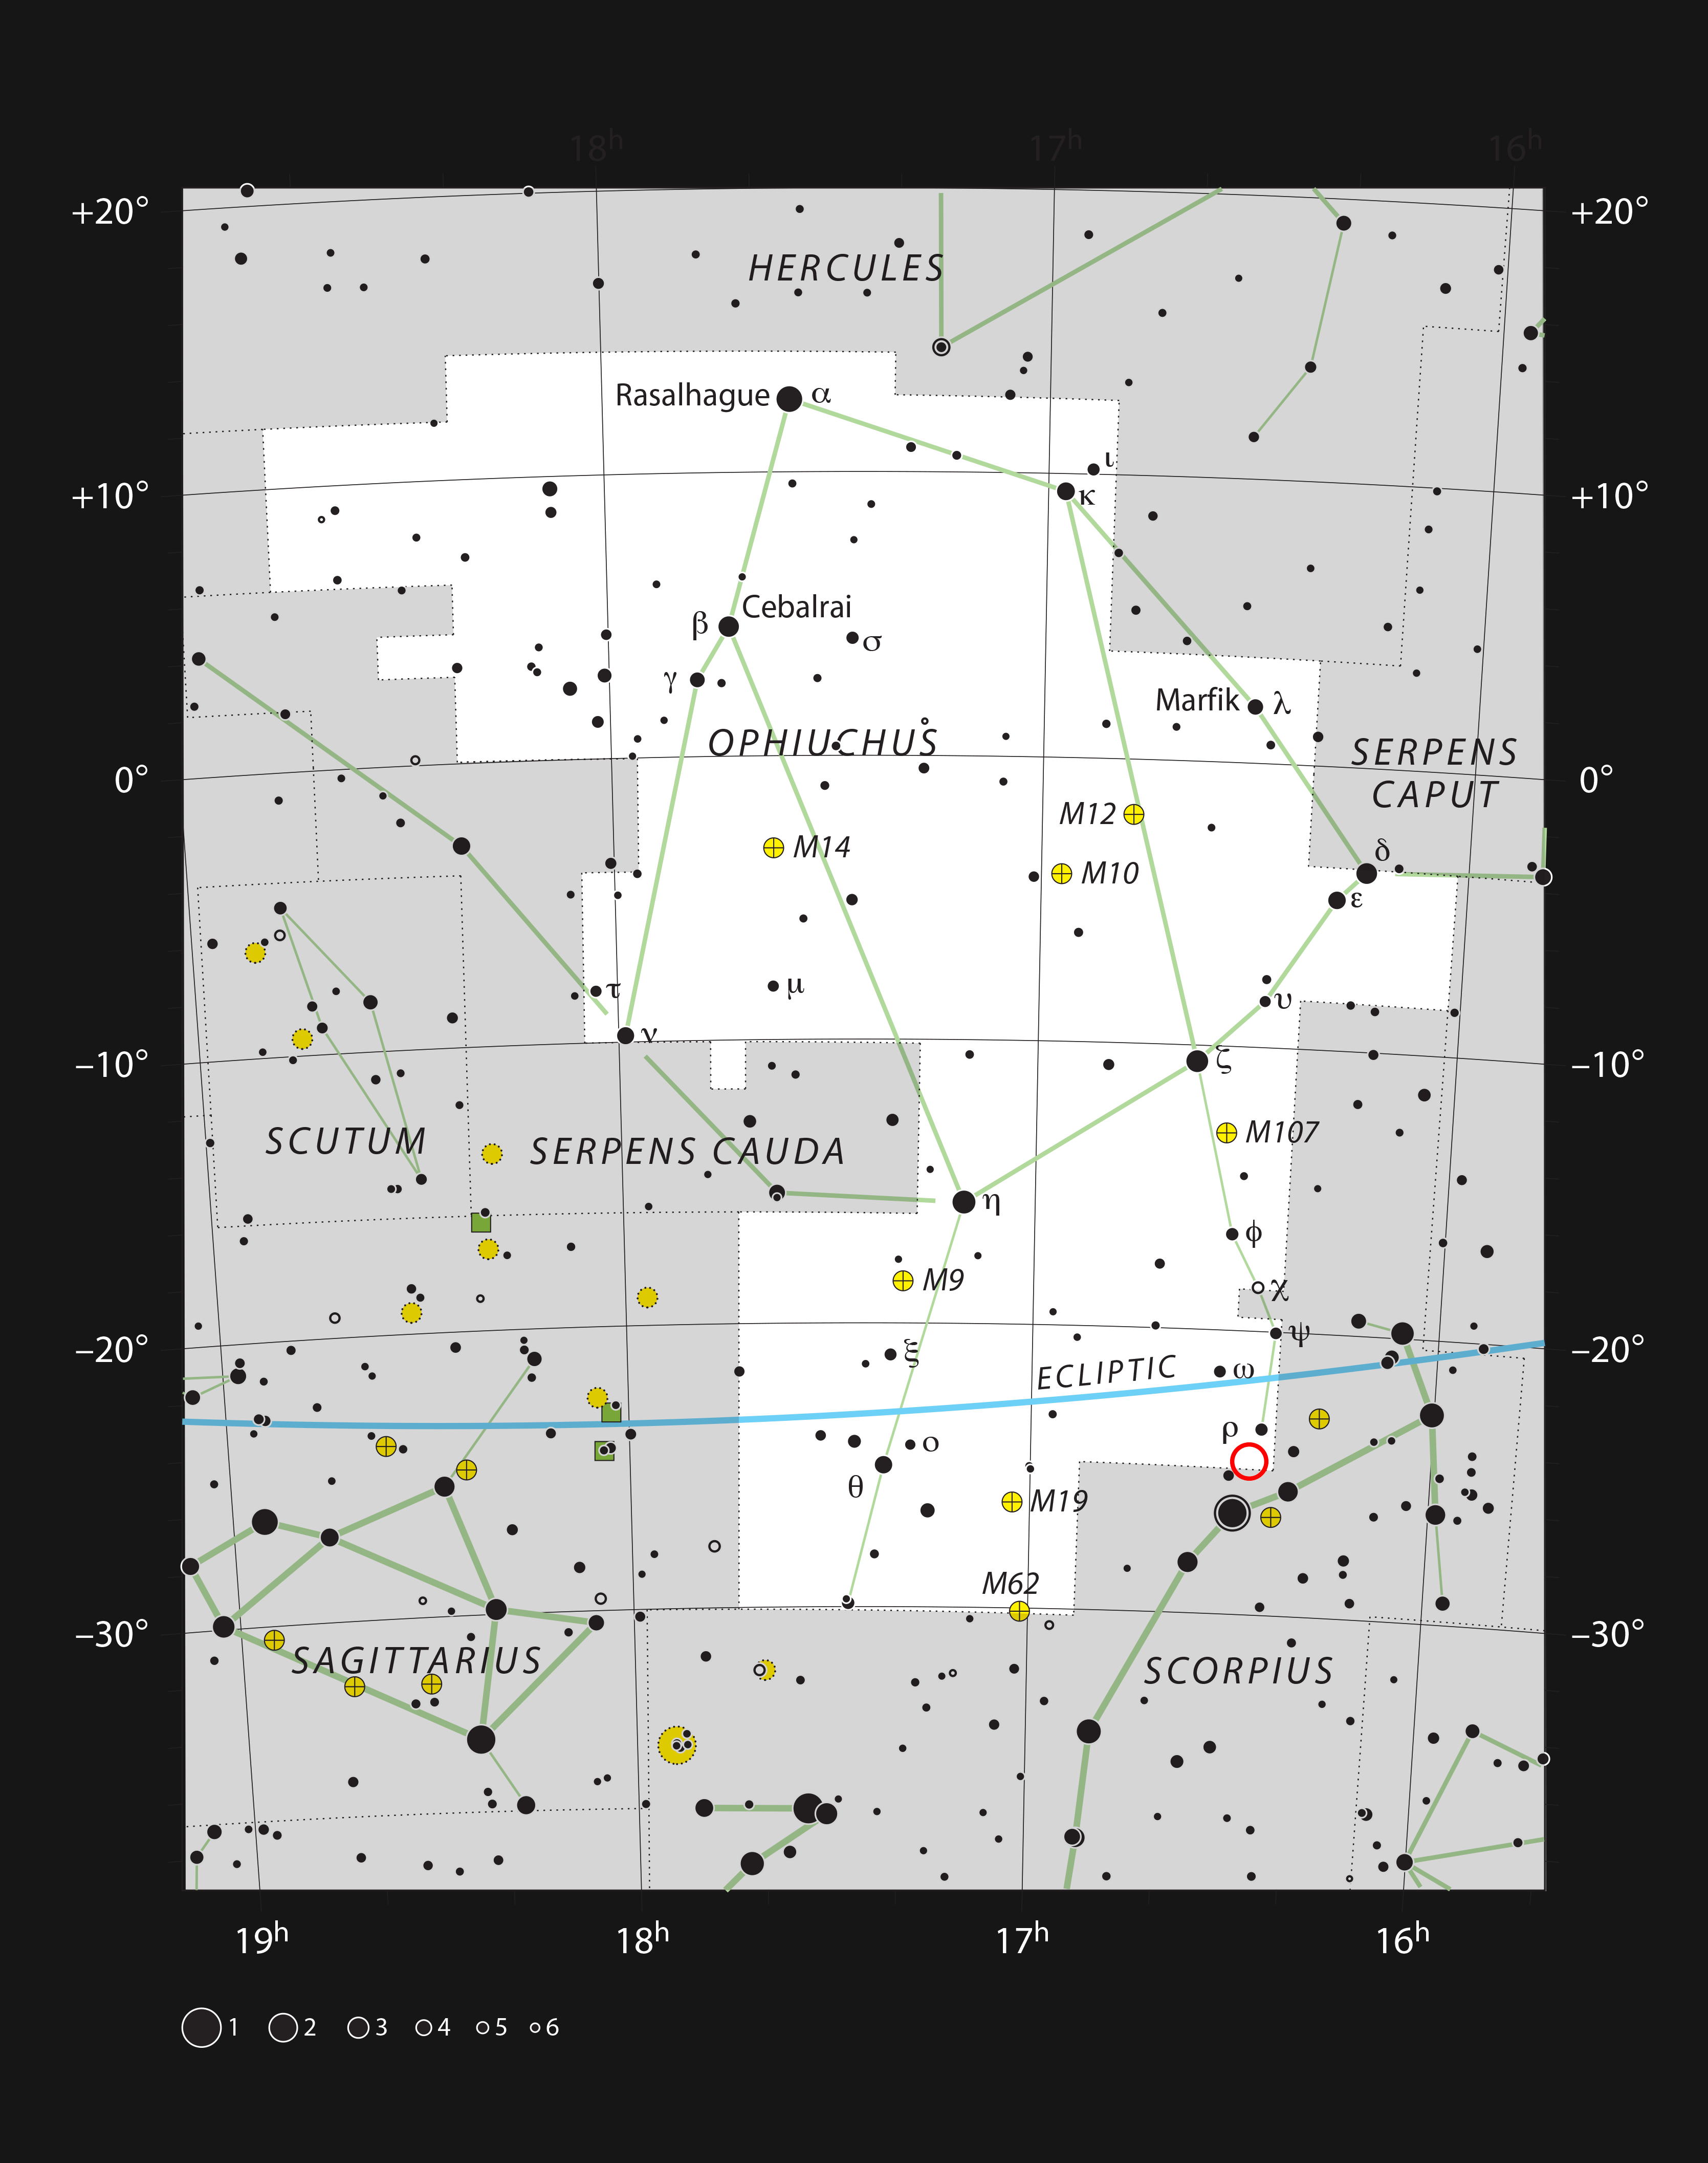

Location of the brown dwarf ISO-Oph 102 in the constellation of Ophiuchus

This chart shows the location of the brown dwarf ISO-Oph 102, or Rho-Oph 102, in the constellation of Ophiuchus (The Serpent Bearer).

Credit: ESO, IAU and Sky & Telescope